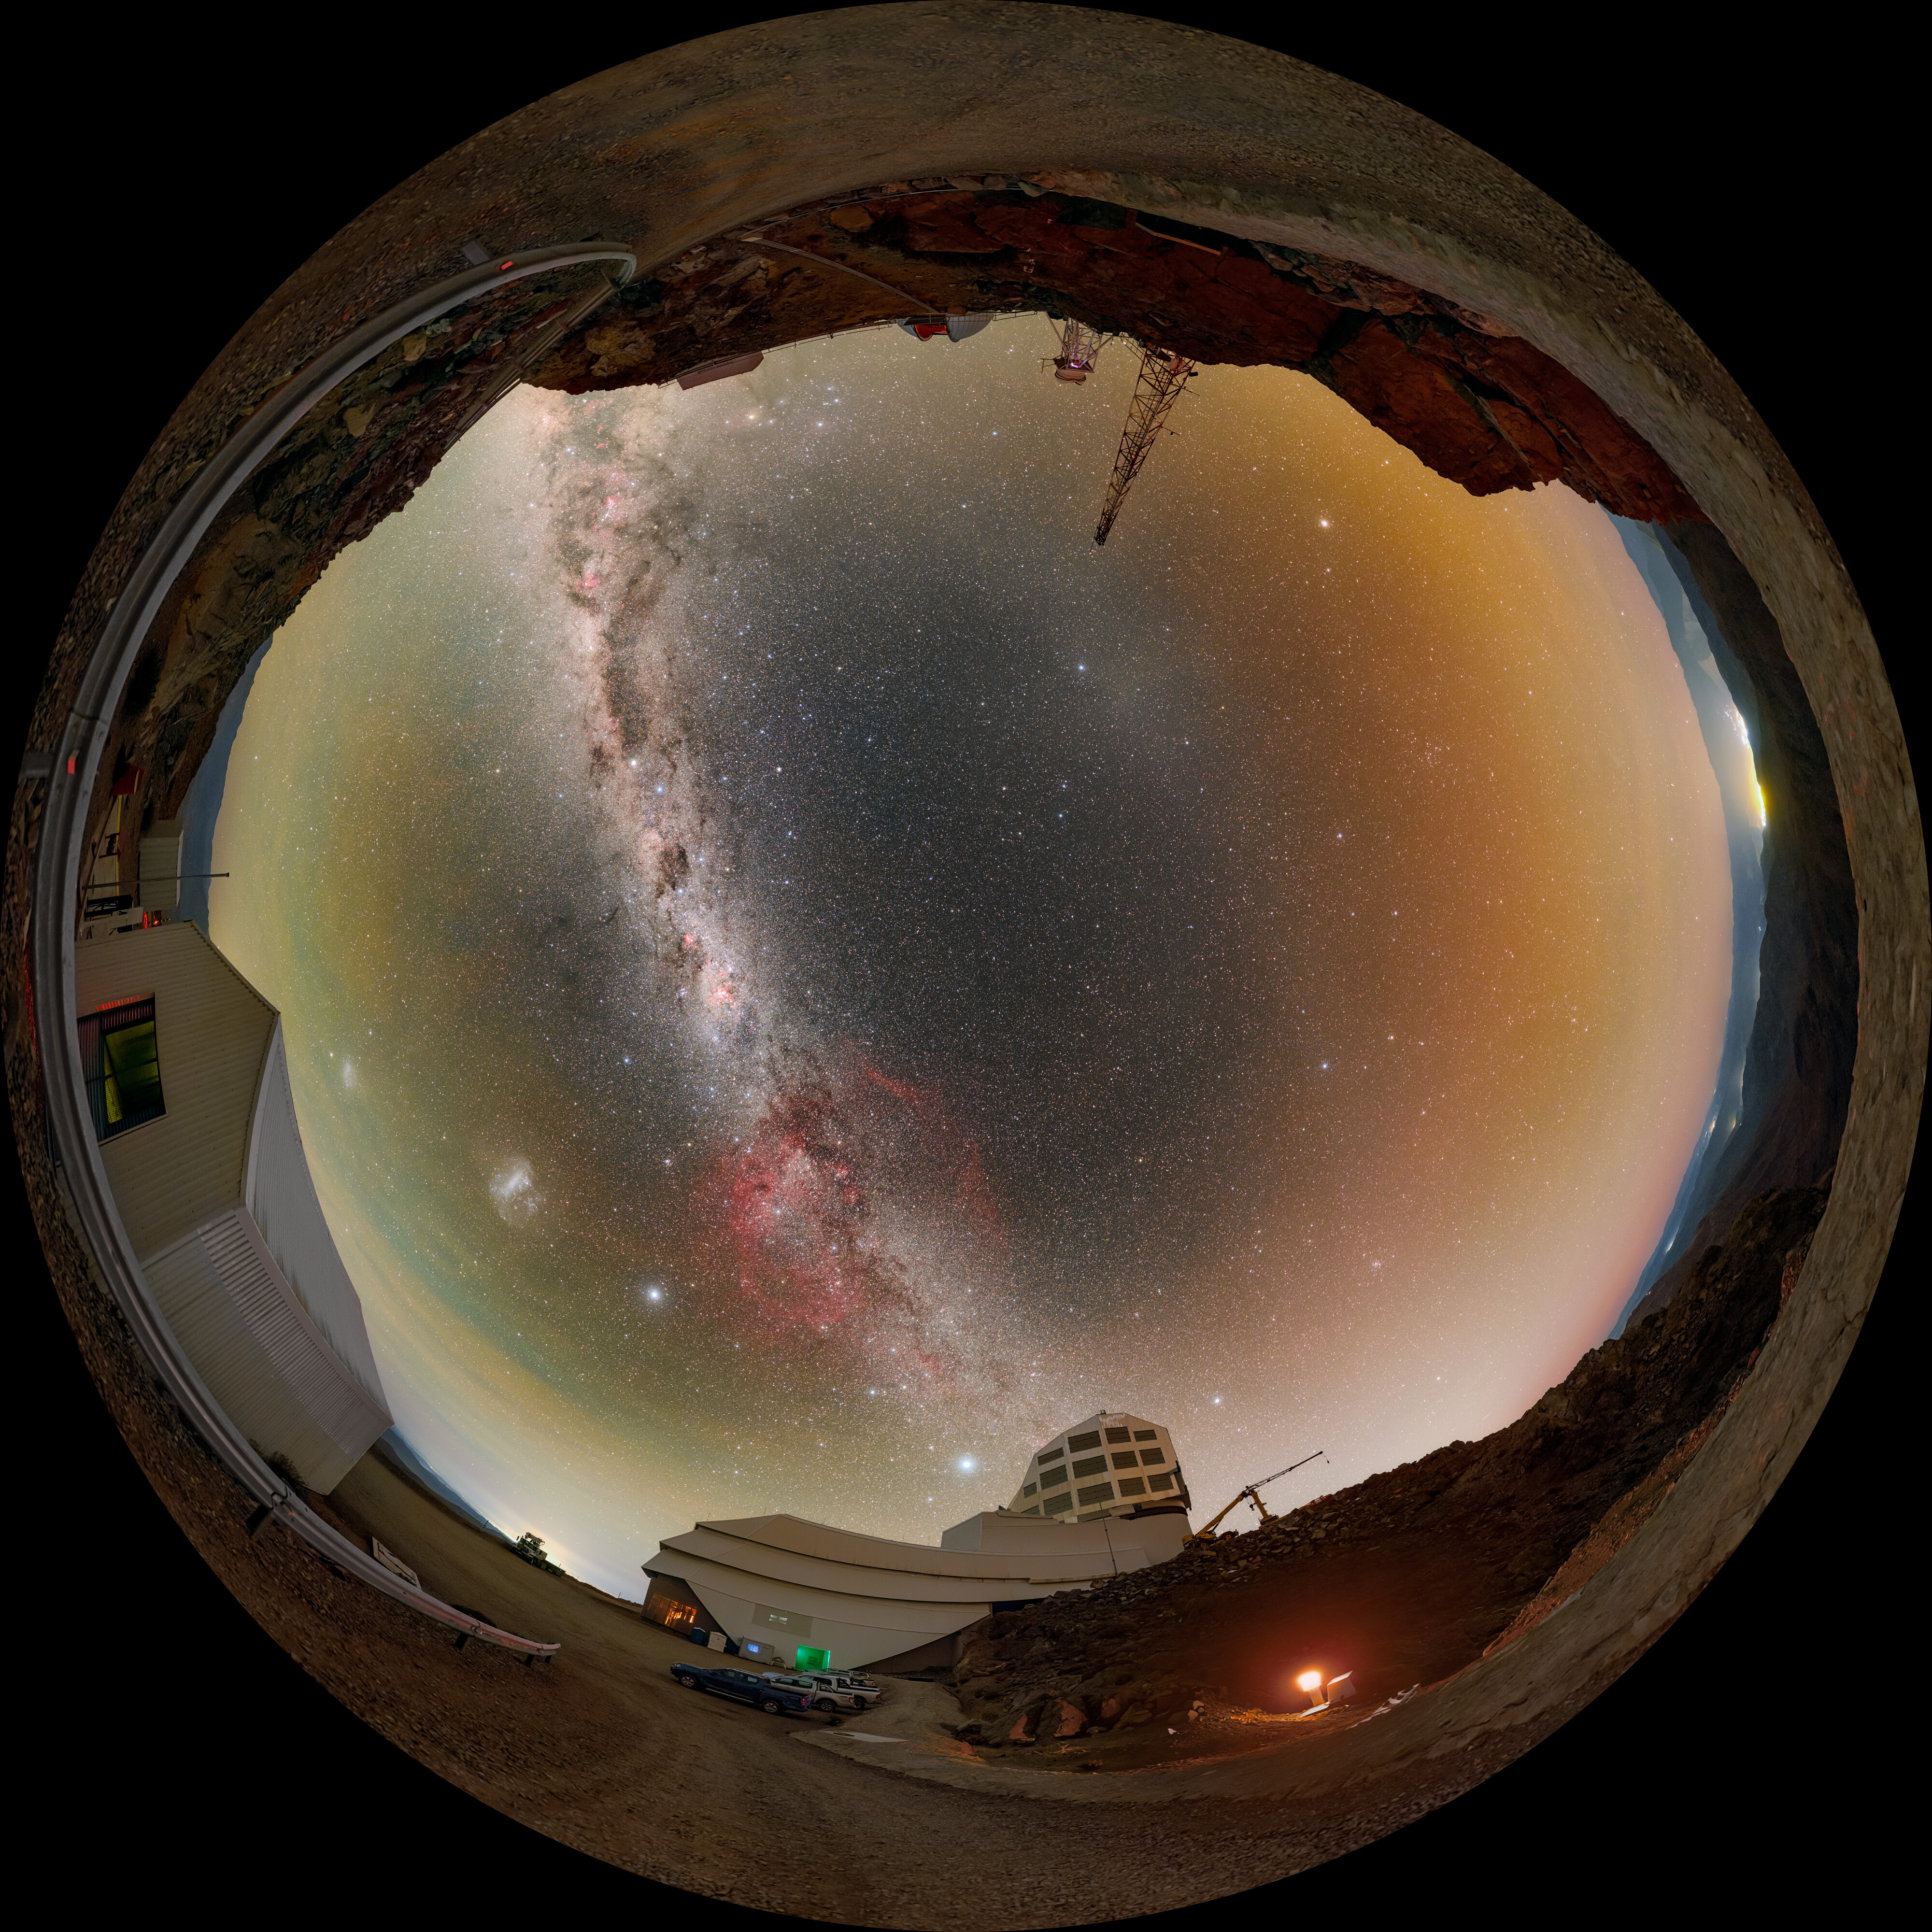

Painting the Night Sky above Rubin (Fulldome)

The Milky Way and the Large Magellanic Cloud paint the night sky above NSF–DOE Vera C. Rubin Observatory during First Look observations. A 360-panorama, a zoomed-in panorama, and a cropped version of this image are also available.

Credit: RubinObs/NOIRLab/SLAC/NSF/DOE/AURA/P. Horálek (Institute of Physics in Opava)